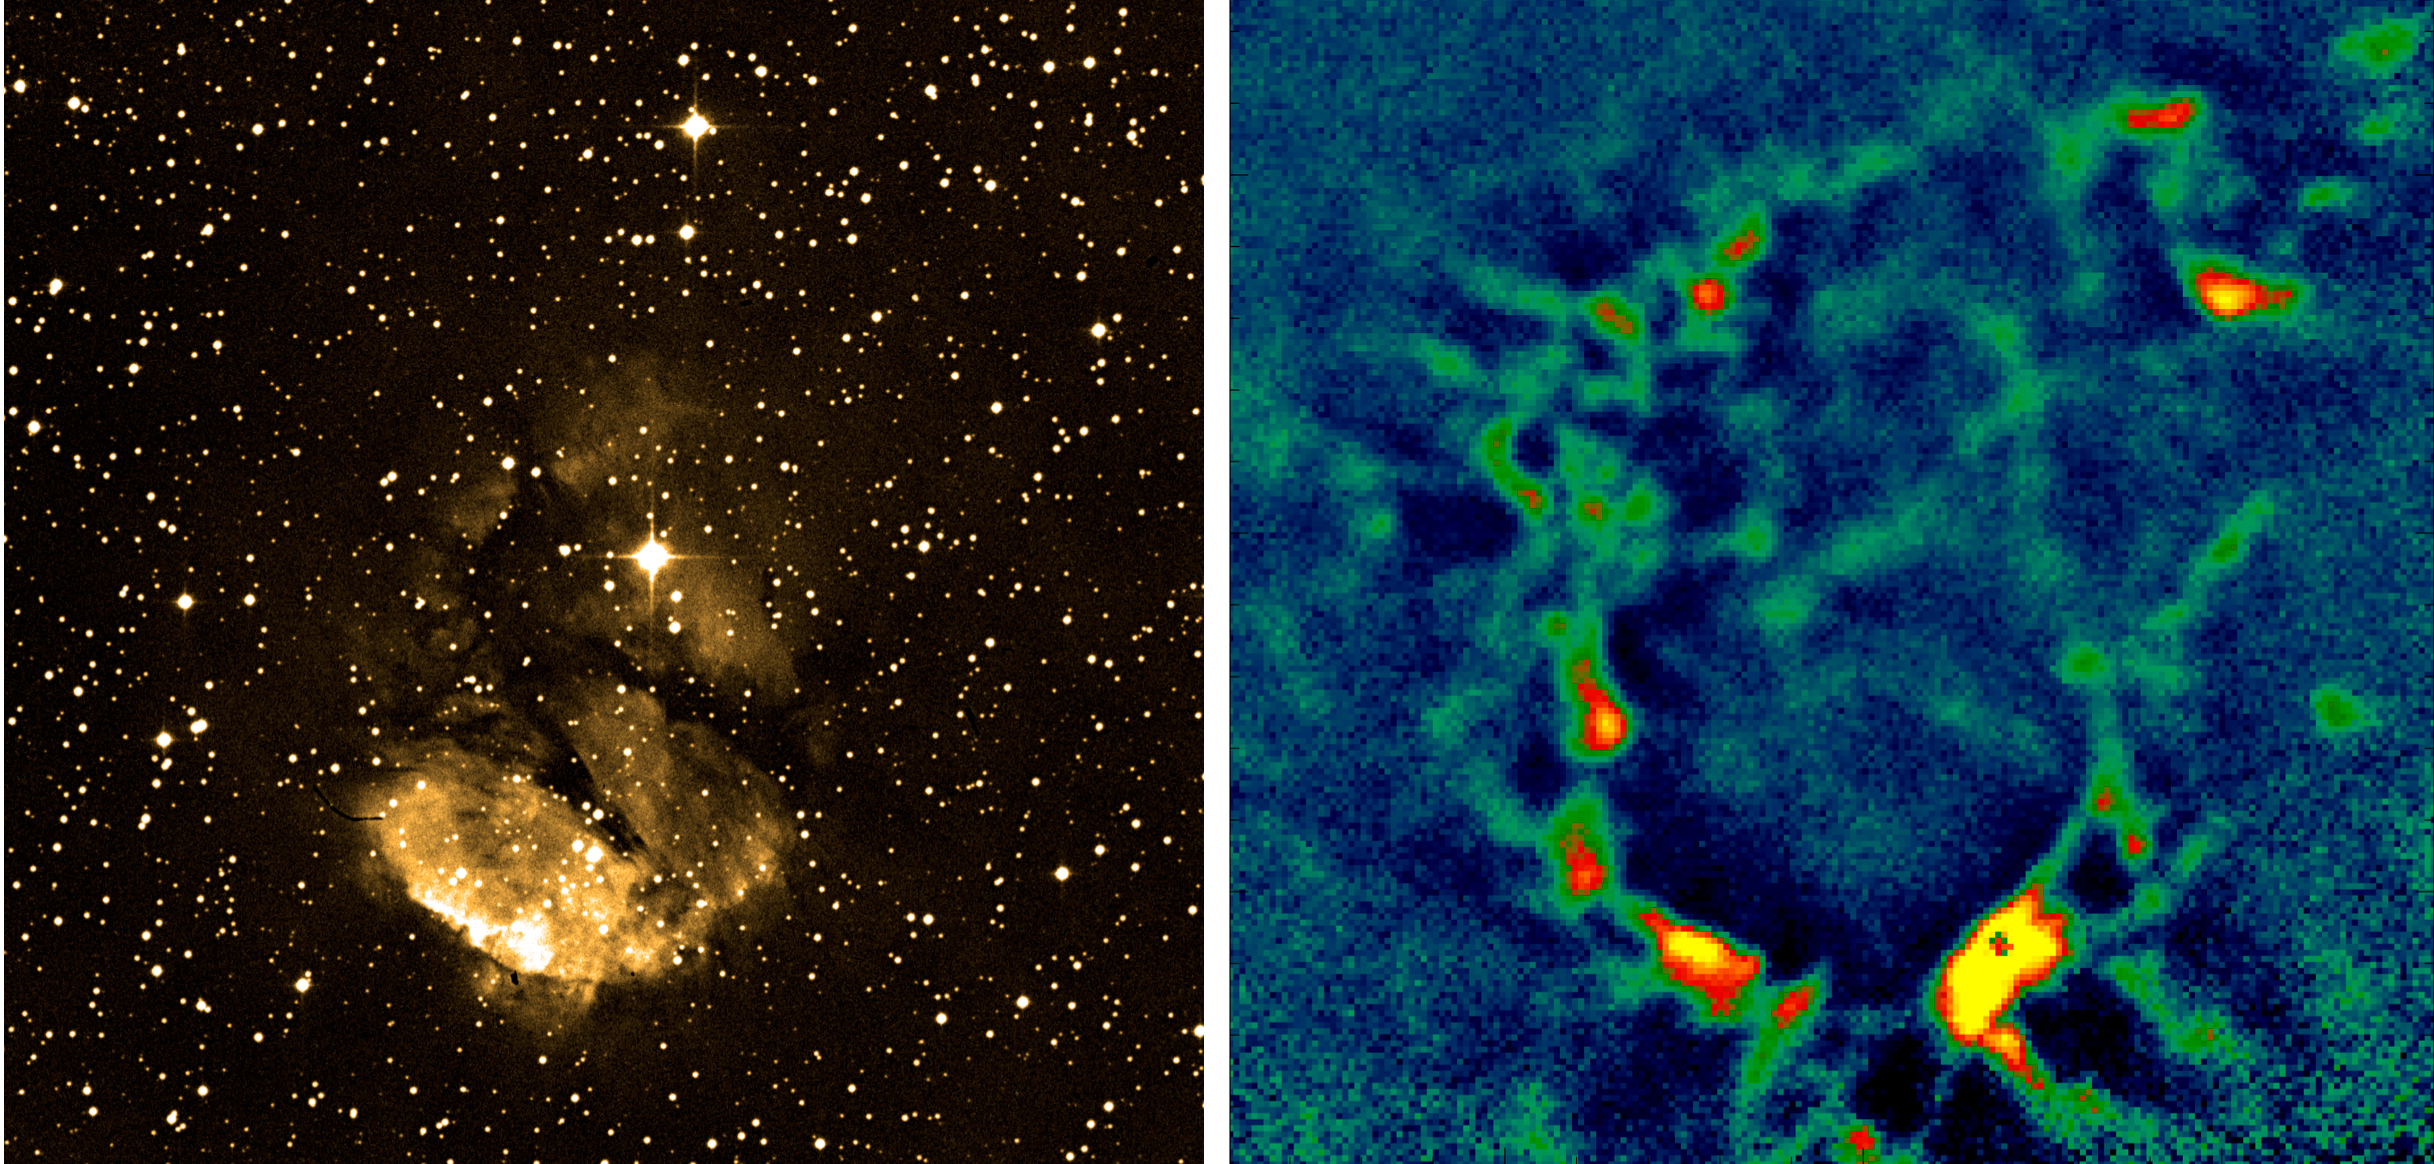

The galactic HII region RCW 120

Comparison between an image of the Galactic HII region RCW 120 in the visible (R-band; as obtained by the ESO Schmidt Telescope) and in the submillimetre with LABOCA on APEX, highlighting the need to observe in this wavelength range. The LABOCA image has an exposure of only slightly more than 3 hours. The expanding shell causes the surrounding gas to collapse into clumps, which are the cradles of massive stars. As the gas in these clumps is still very cold, around -250 degrees Celsius, they can only be seen at submillimetre wavelengths. Thanks to the high sensitivity and large field of view of LABOCA, astronomers could detect clumps that are four times fainter than was possible before. As the brightness is also a measure of the mass of these stellar embryos, this will allow scientists to study the formation of more representative, less massive stars.

Credit: ESO